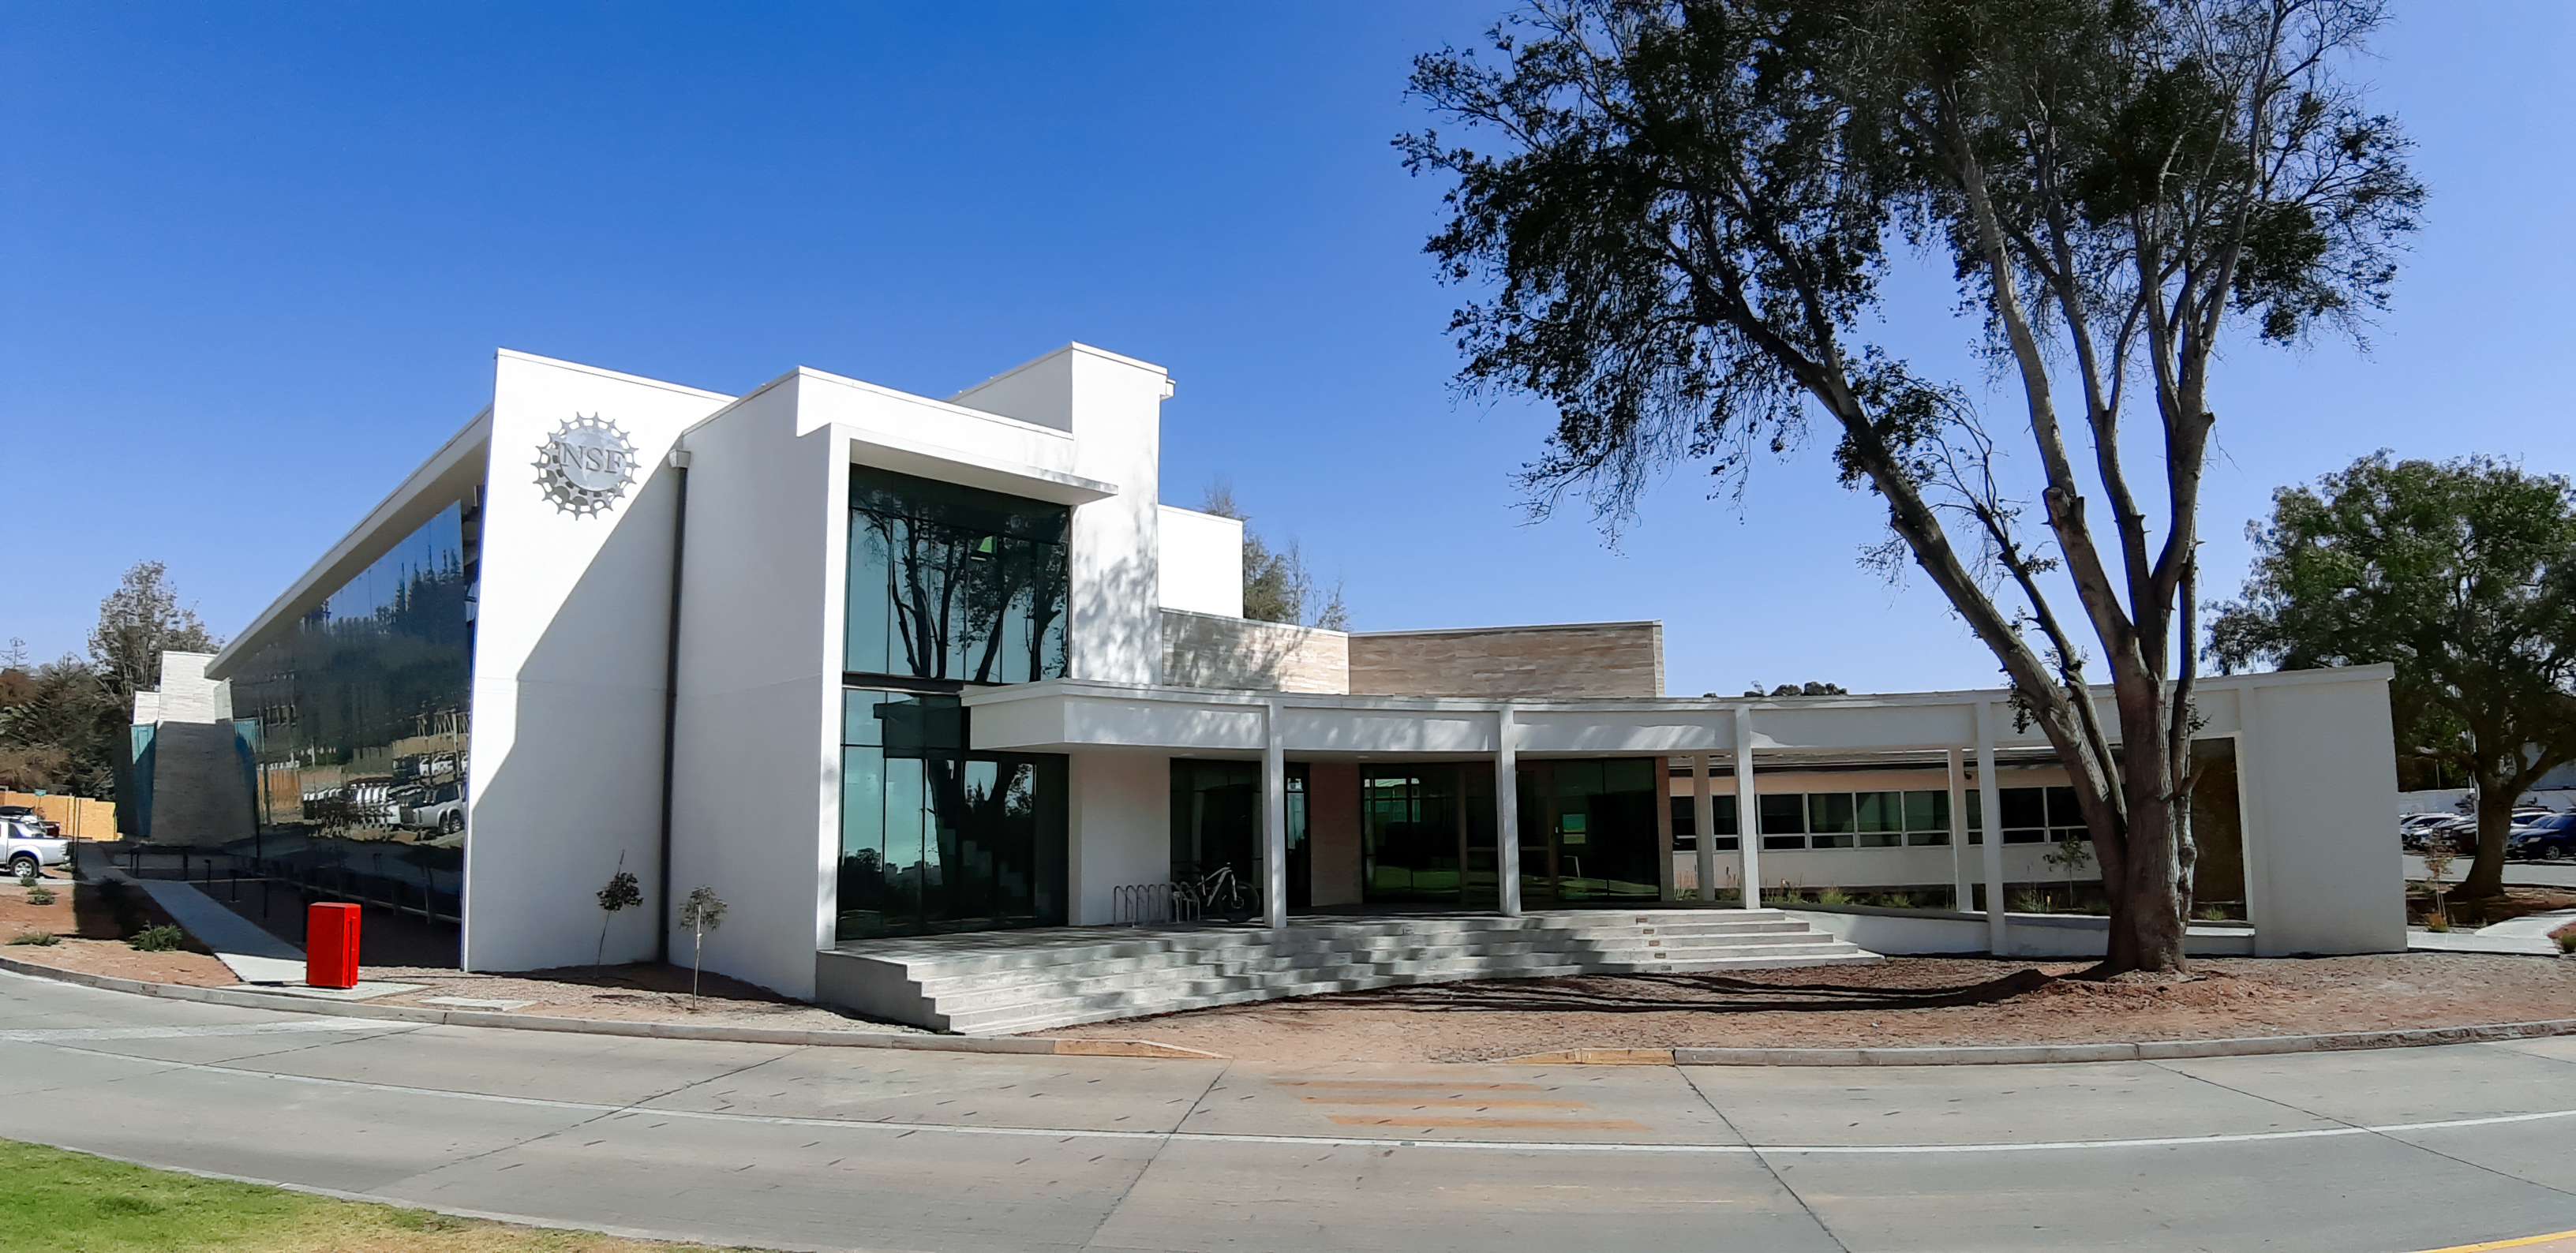

AURA Recinto

Part of the AURA Recinto facility in La Serena, Chile.

Credit: NOIRLab/AURA/NSF/L. Opazo